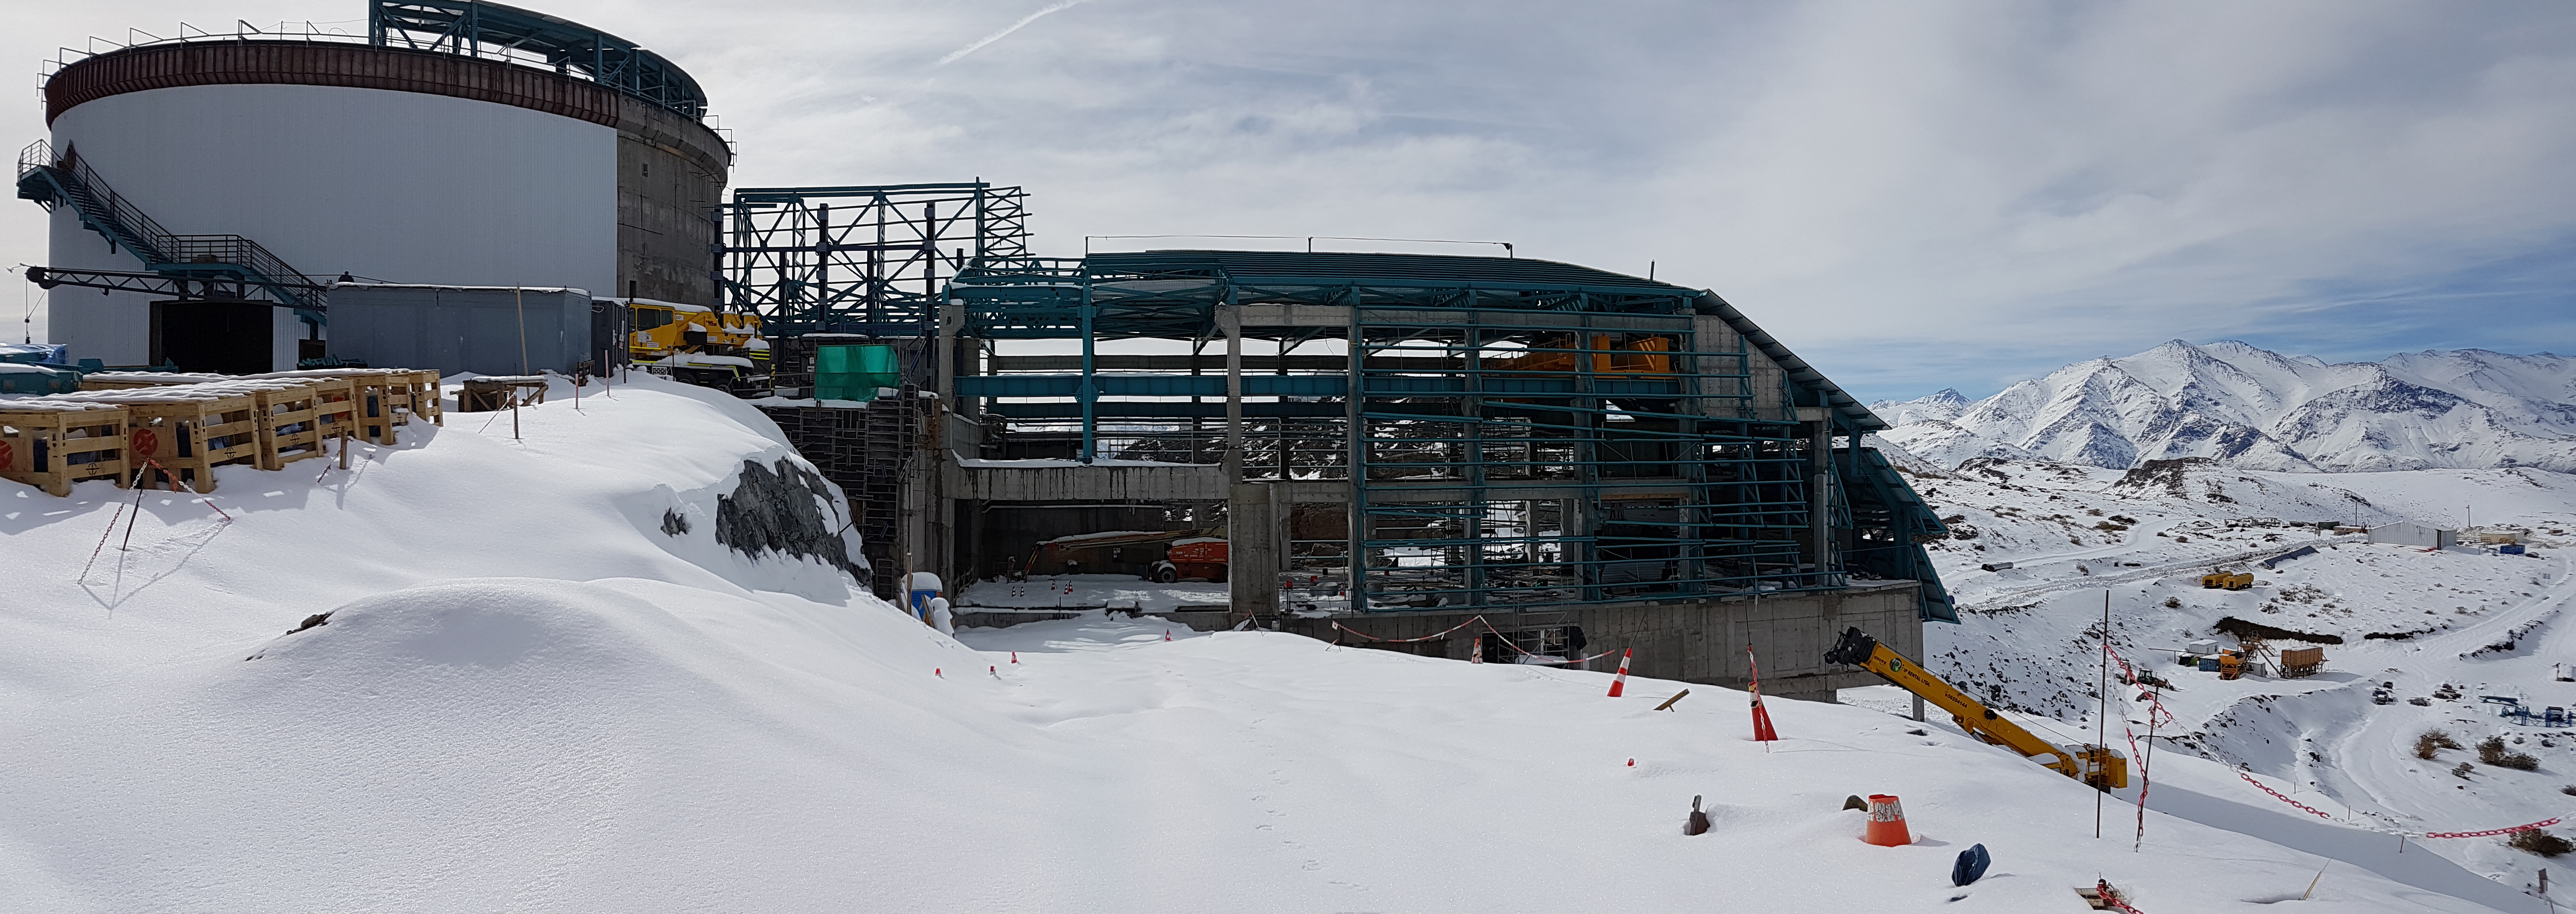

Snow Storm

Winter arrived on the summit of Cerro Pachón this week in the form of two significant snowstorms. The storms left behind a thick blanket of snow, which is impacting construction progress.

Credit: Rubin Observatory/NSF/AURA